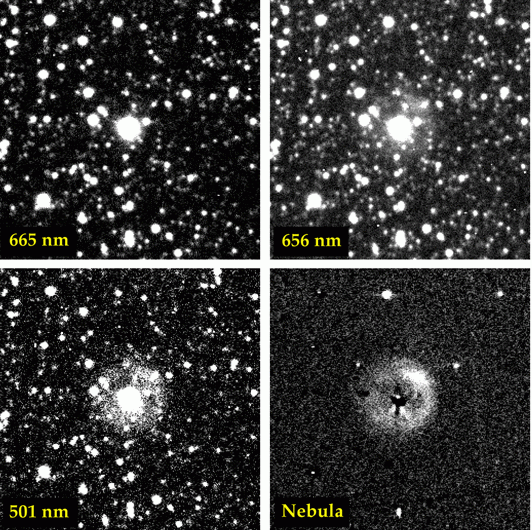

The planetary nebula around Sakurai's Object

These CCD images show Sakurai's new star and the planetary nebula surrounding it. The images were obtained with the CCD Camera at the Dutch 0.9-metre telescope at the ESO La Silla Observatory by Hilmar Duerbeck (European Southern Observatory). Each of the four fields measures about 1.4 x 1.4 arcmin. North is up and East is to the left.

The upper-left image was taken through a narrow-band filter (spectral interval 660.9 - 668.8 nm) in which only light coming from the star (the 'spectral continuum') is recorded. The image on the upper-right was taken through a narrow-band filter centred on the hydrogen H-alpha-line (652.5 - 660.7 nm). It shows that the hydrogen in the planetary nebula around the star radiates strongly.

The shape and dimension of the nebula is much better defined in the lower-right image, which was produced by subtracting the continuum image from the H-alpha image, leaving only the emission of the nebula. It has an almost circular shape - with the strongest emission in the north-west quadrant - and a diameter of about 32 arcsec. The nebula also appears to have the same shape and dimension in the fourth (lower-left) image taken through another narrow band-filter (497.9 - 503.5 nm) which isolates the green light associated with the "forbidden" emission lines of doubly ionized oxygen ([O III]).

Credit: ESO